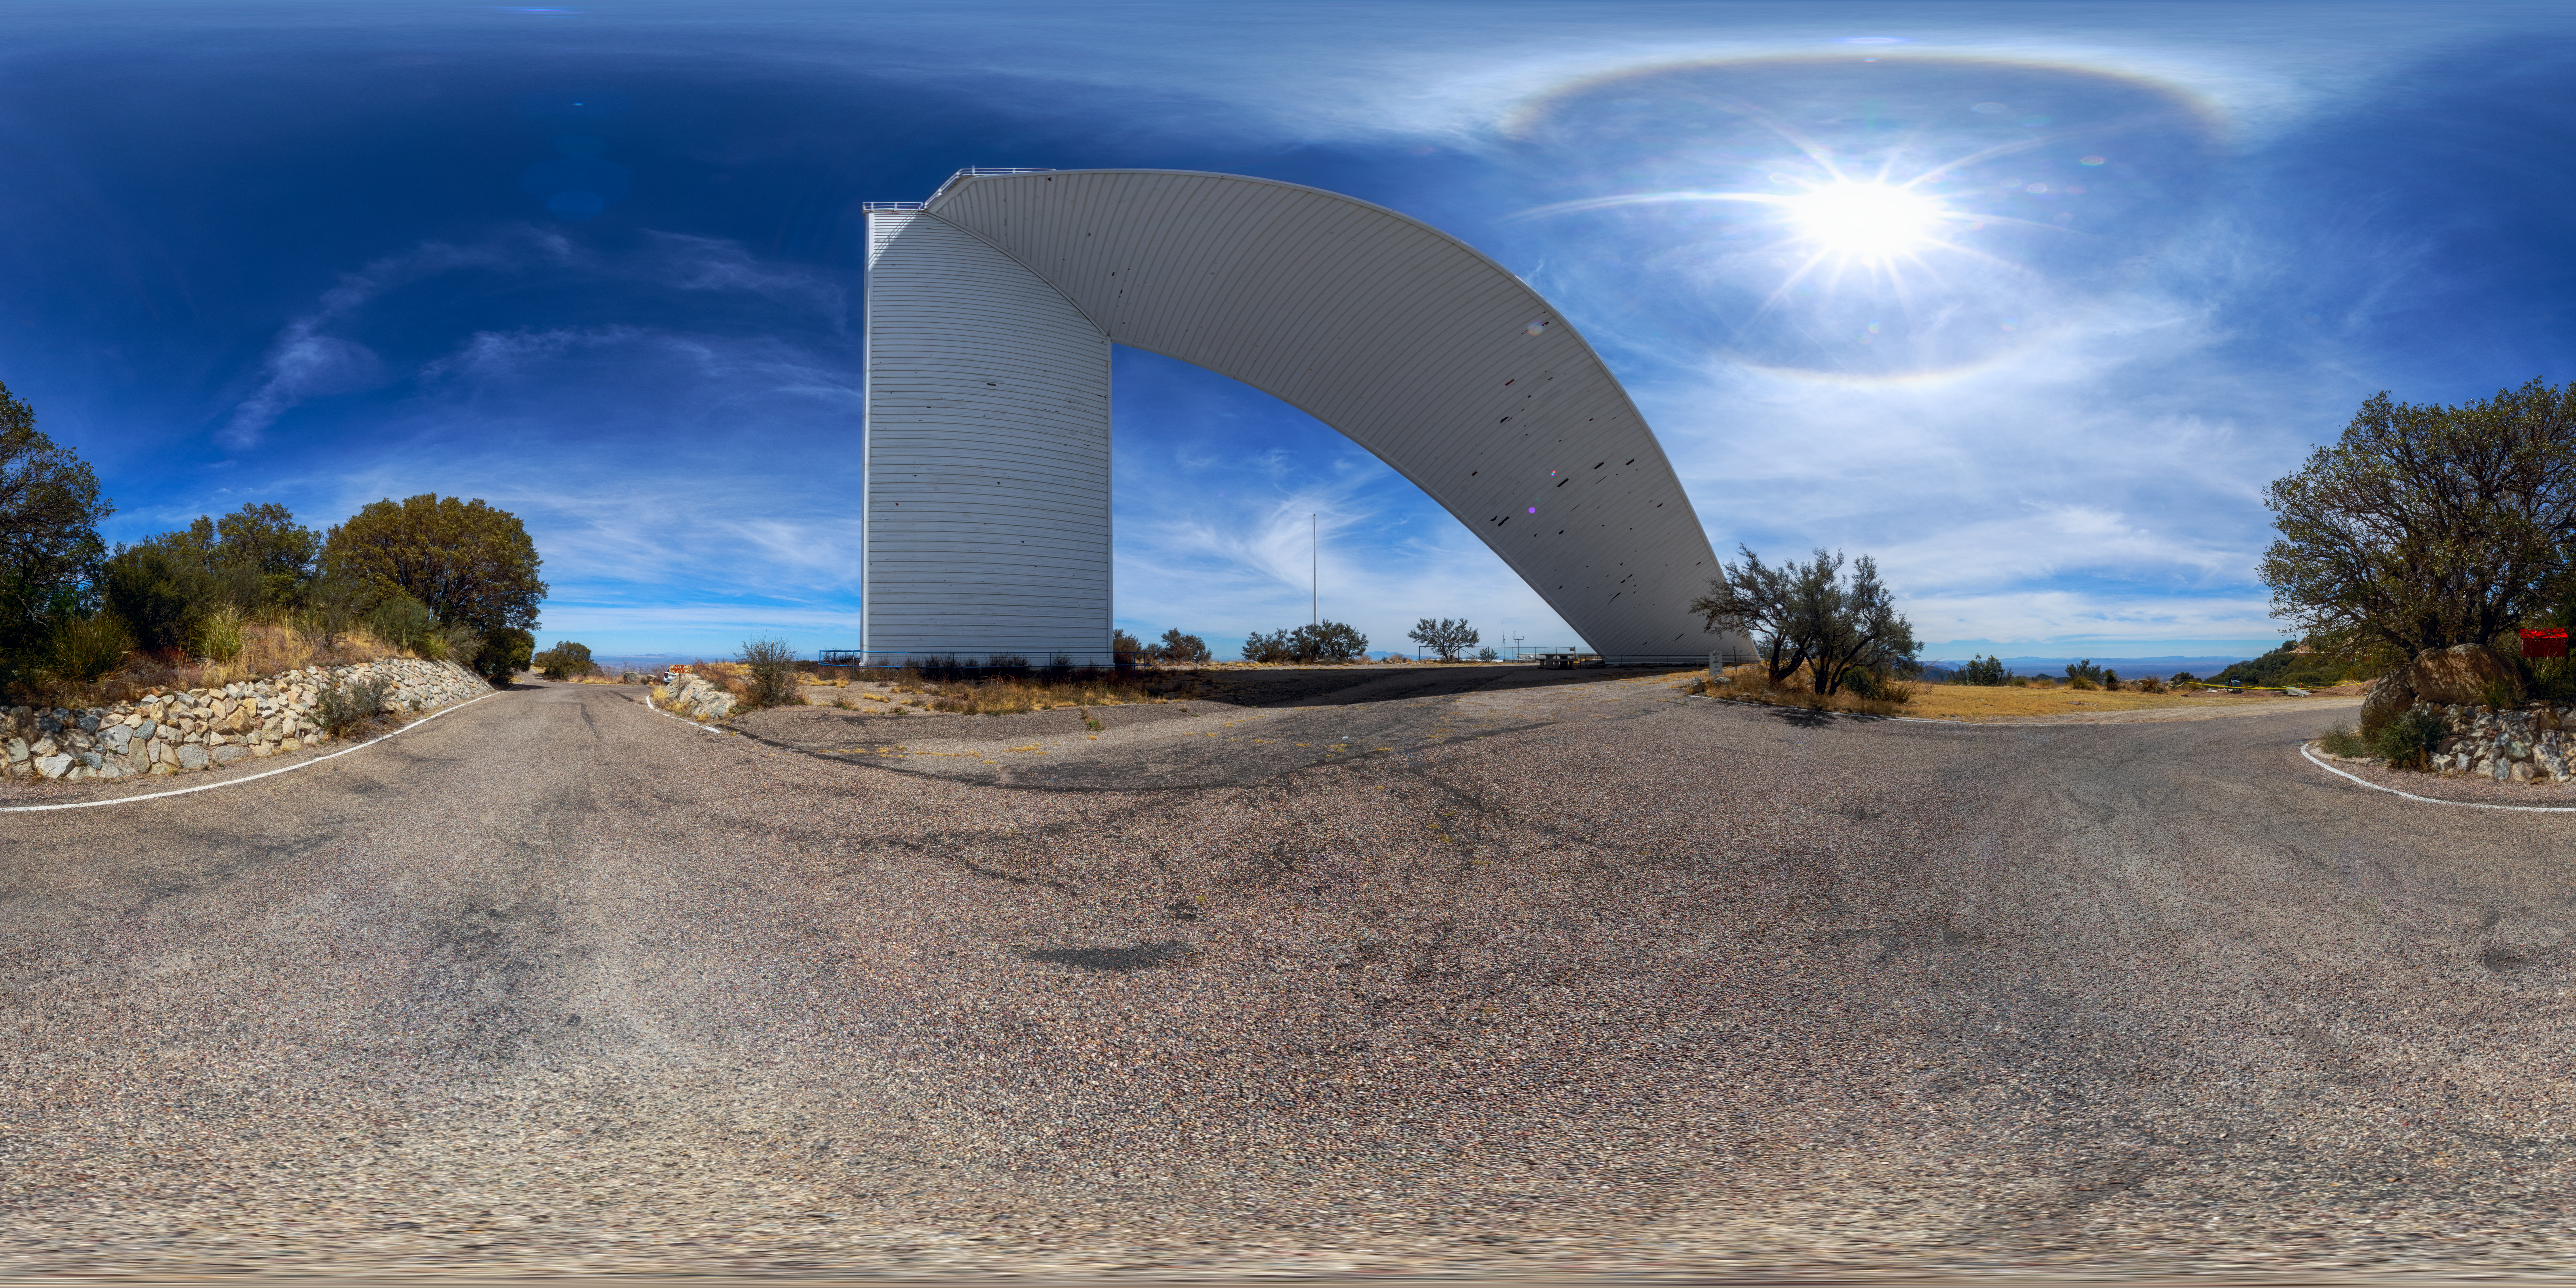

McMath-Pierce Solar Telescope Panorama

A 360-degree panorama of the McMath-Pierce Solar Telescope at Kitt Peak National Observatory. A fulldome version of this image can be found here.

Credit: NOIRLab/AURA/NSF/P. Horálek